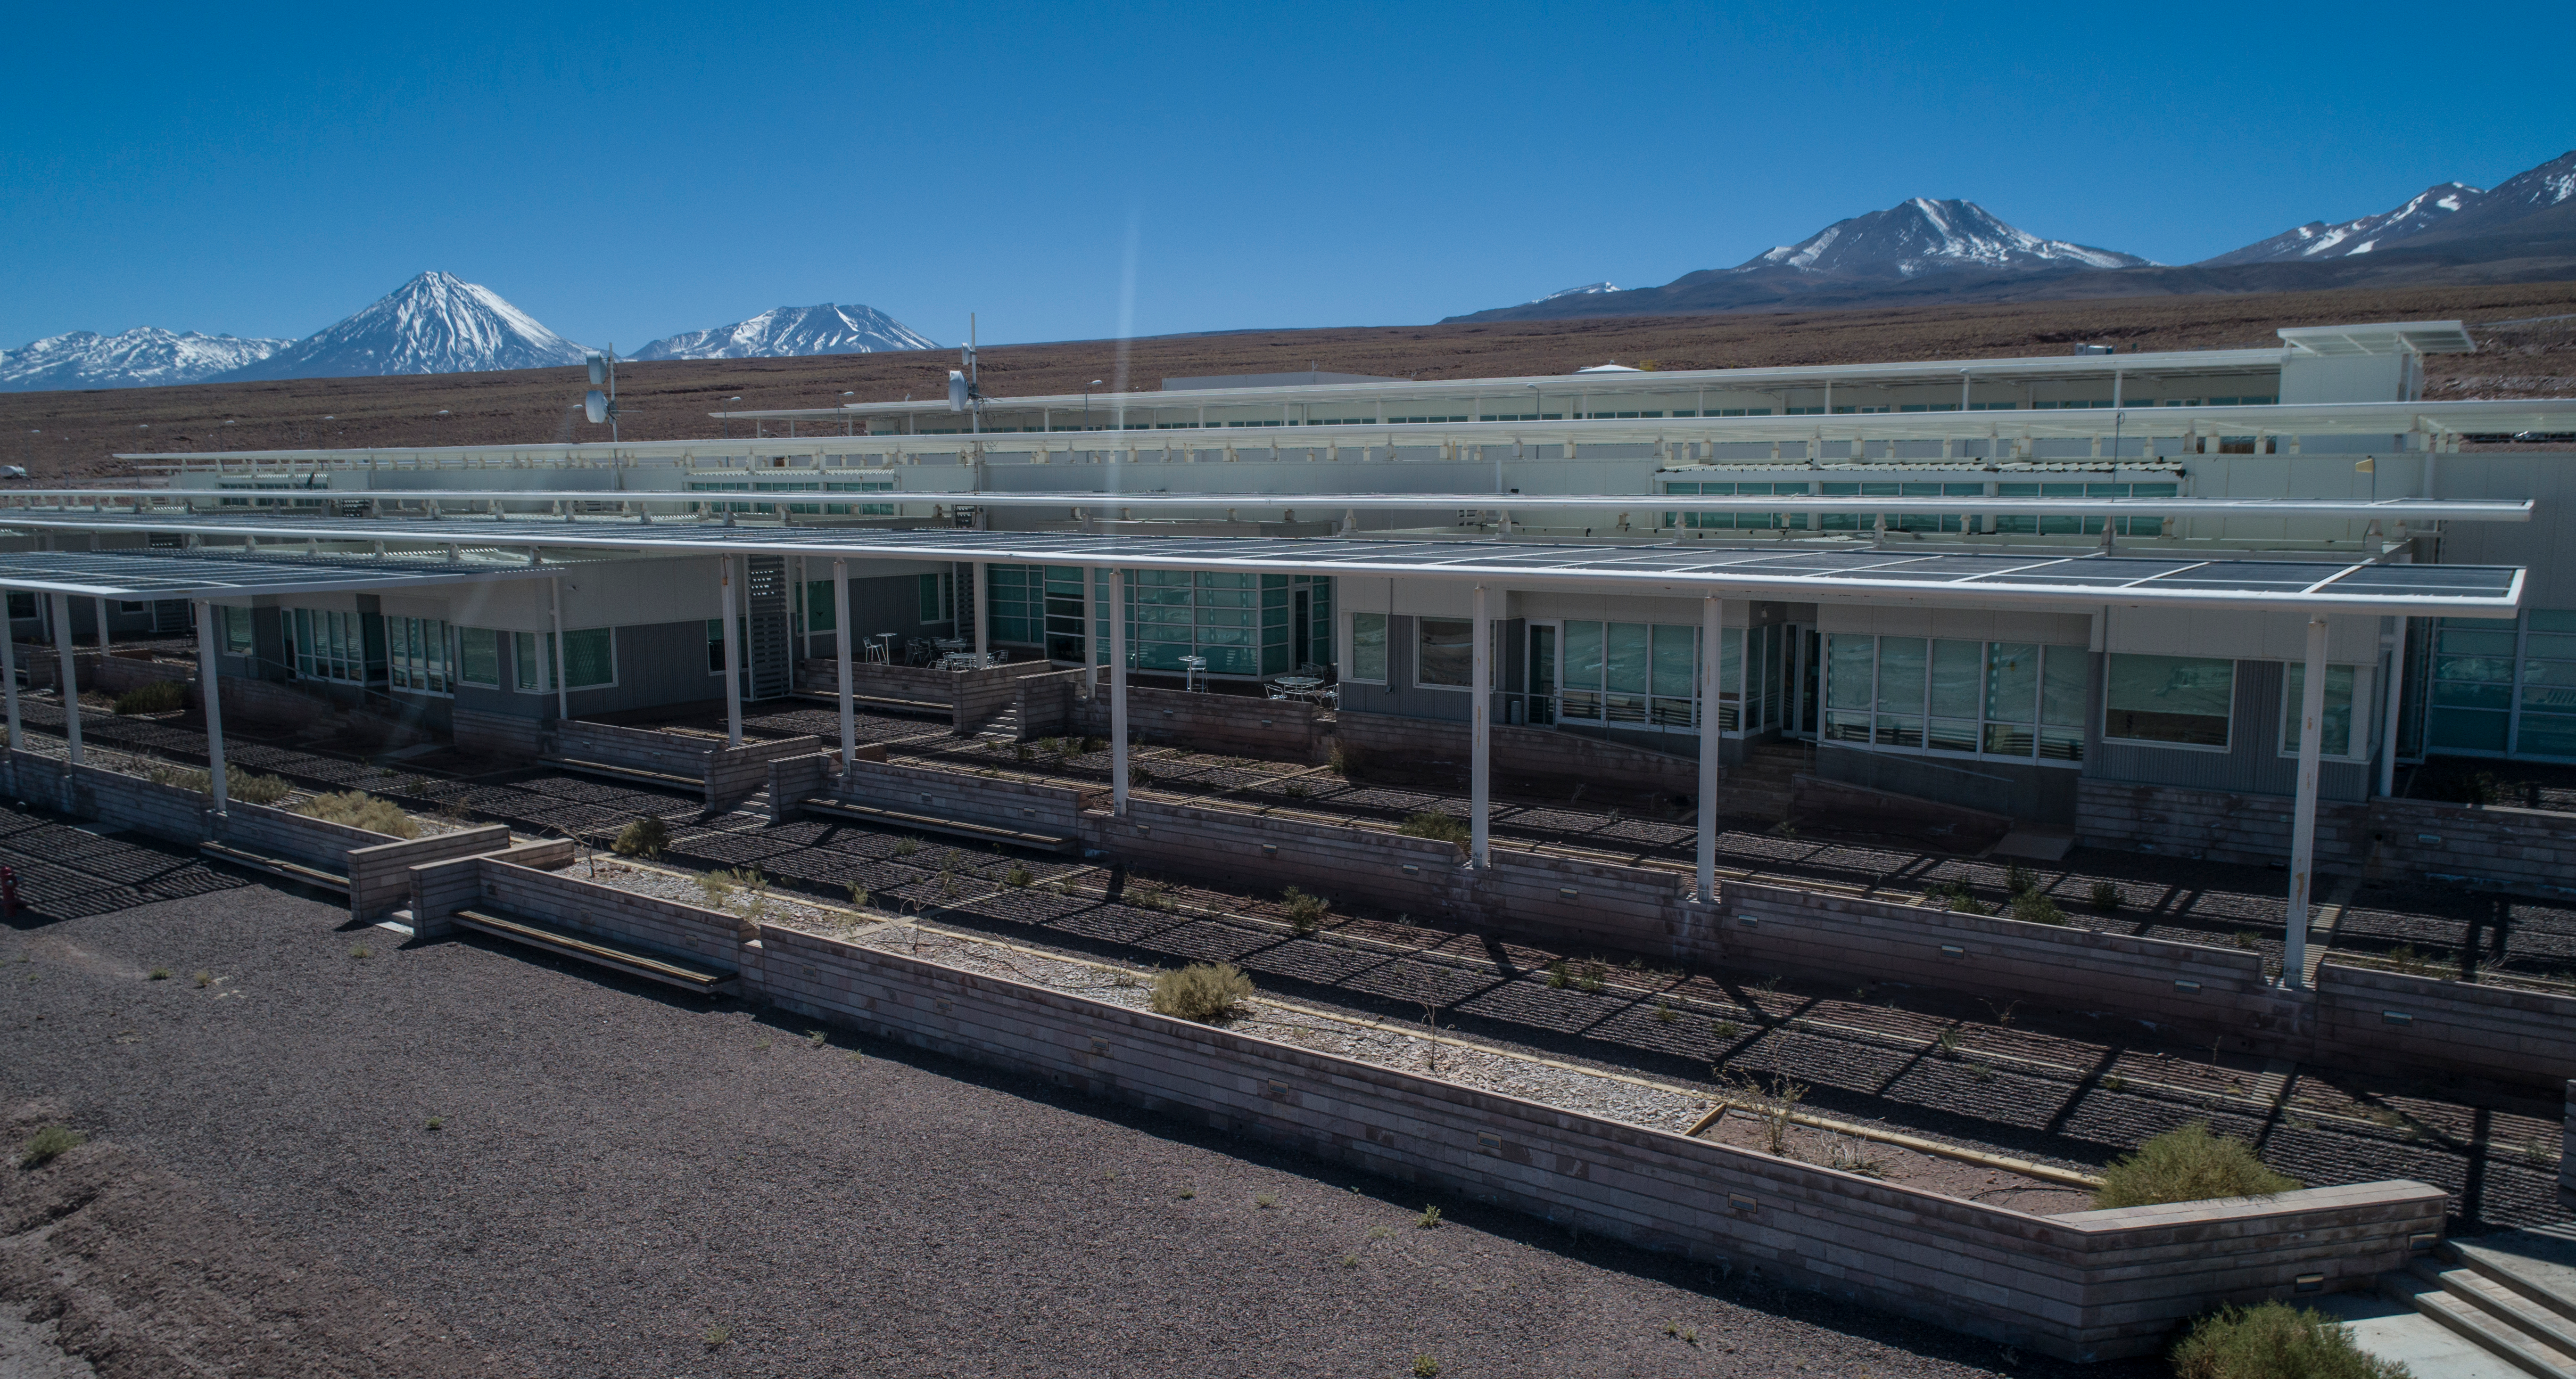

ALMA shutdown due to the Covid-19 pandemic in 2020

ALMA shutdown due to the Covid-19 pandemic in 2020. A Caretaking Team was in charge of guarding the observatory. A drone registered this images, accounting for the solitude of the ALMA base camp (OSF) and the antennas in the Chajnantor Plateau.

Credit: Ariel Marinkovic – X-CAM-ALMA (ESO/NAOJ/NRAO)